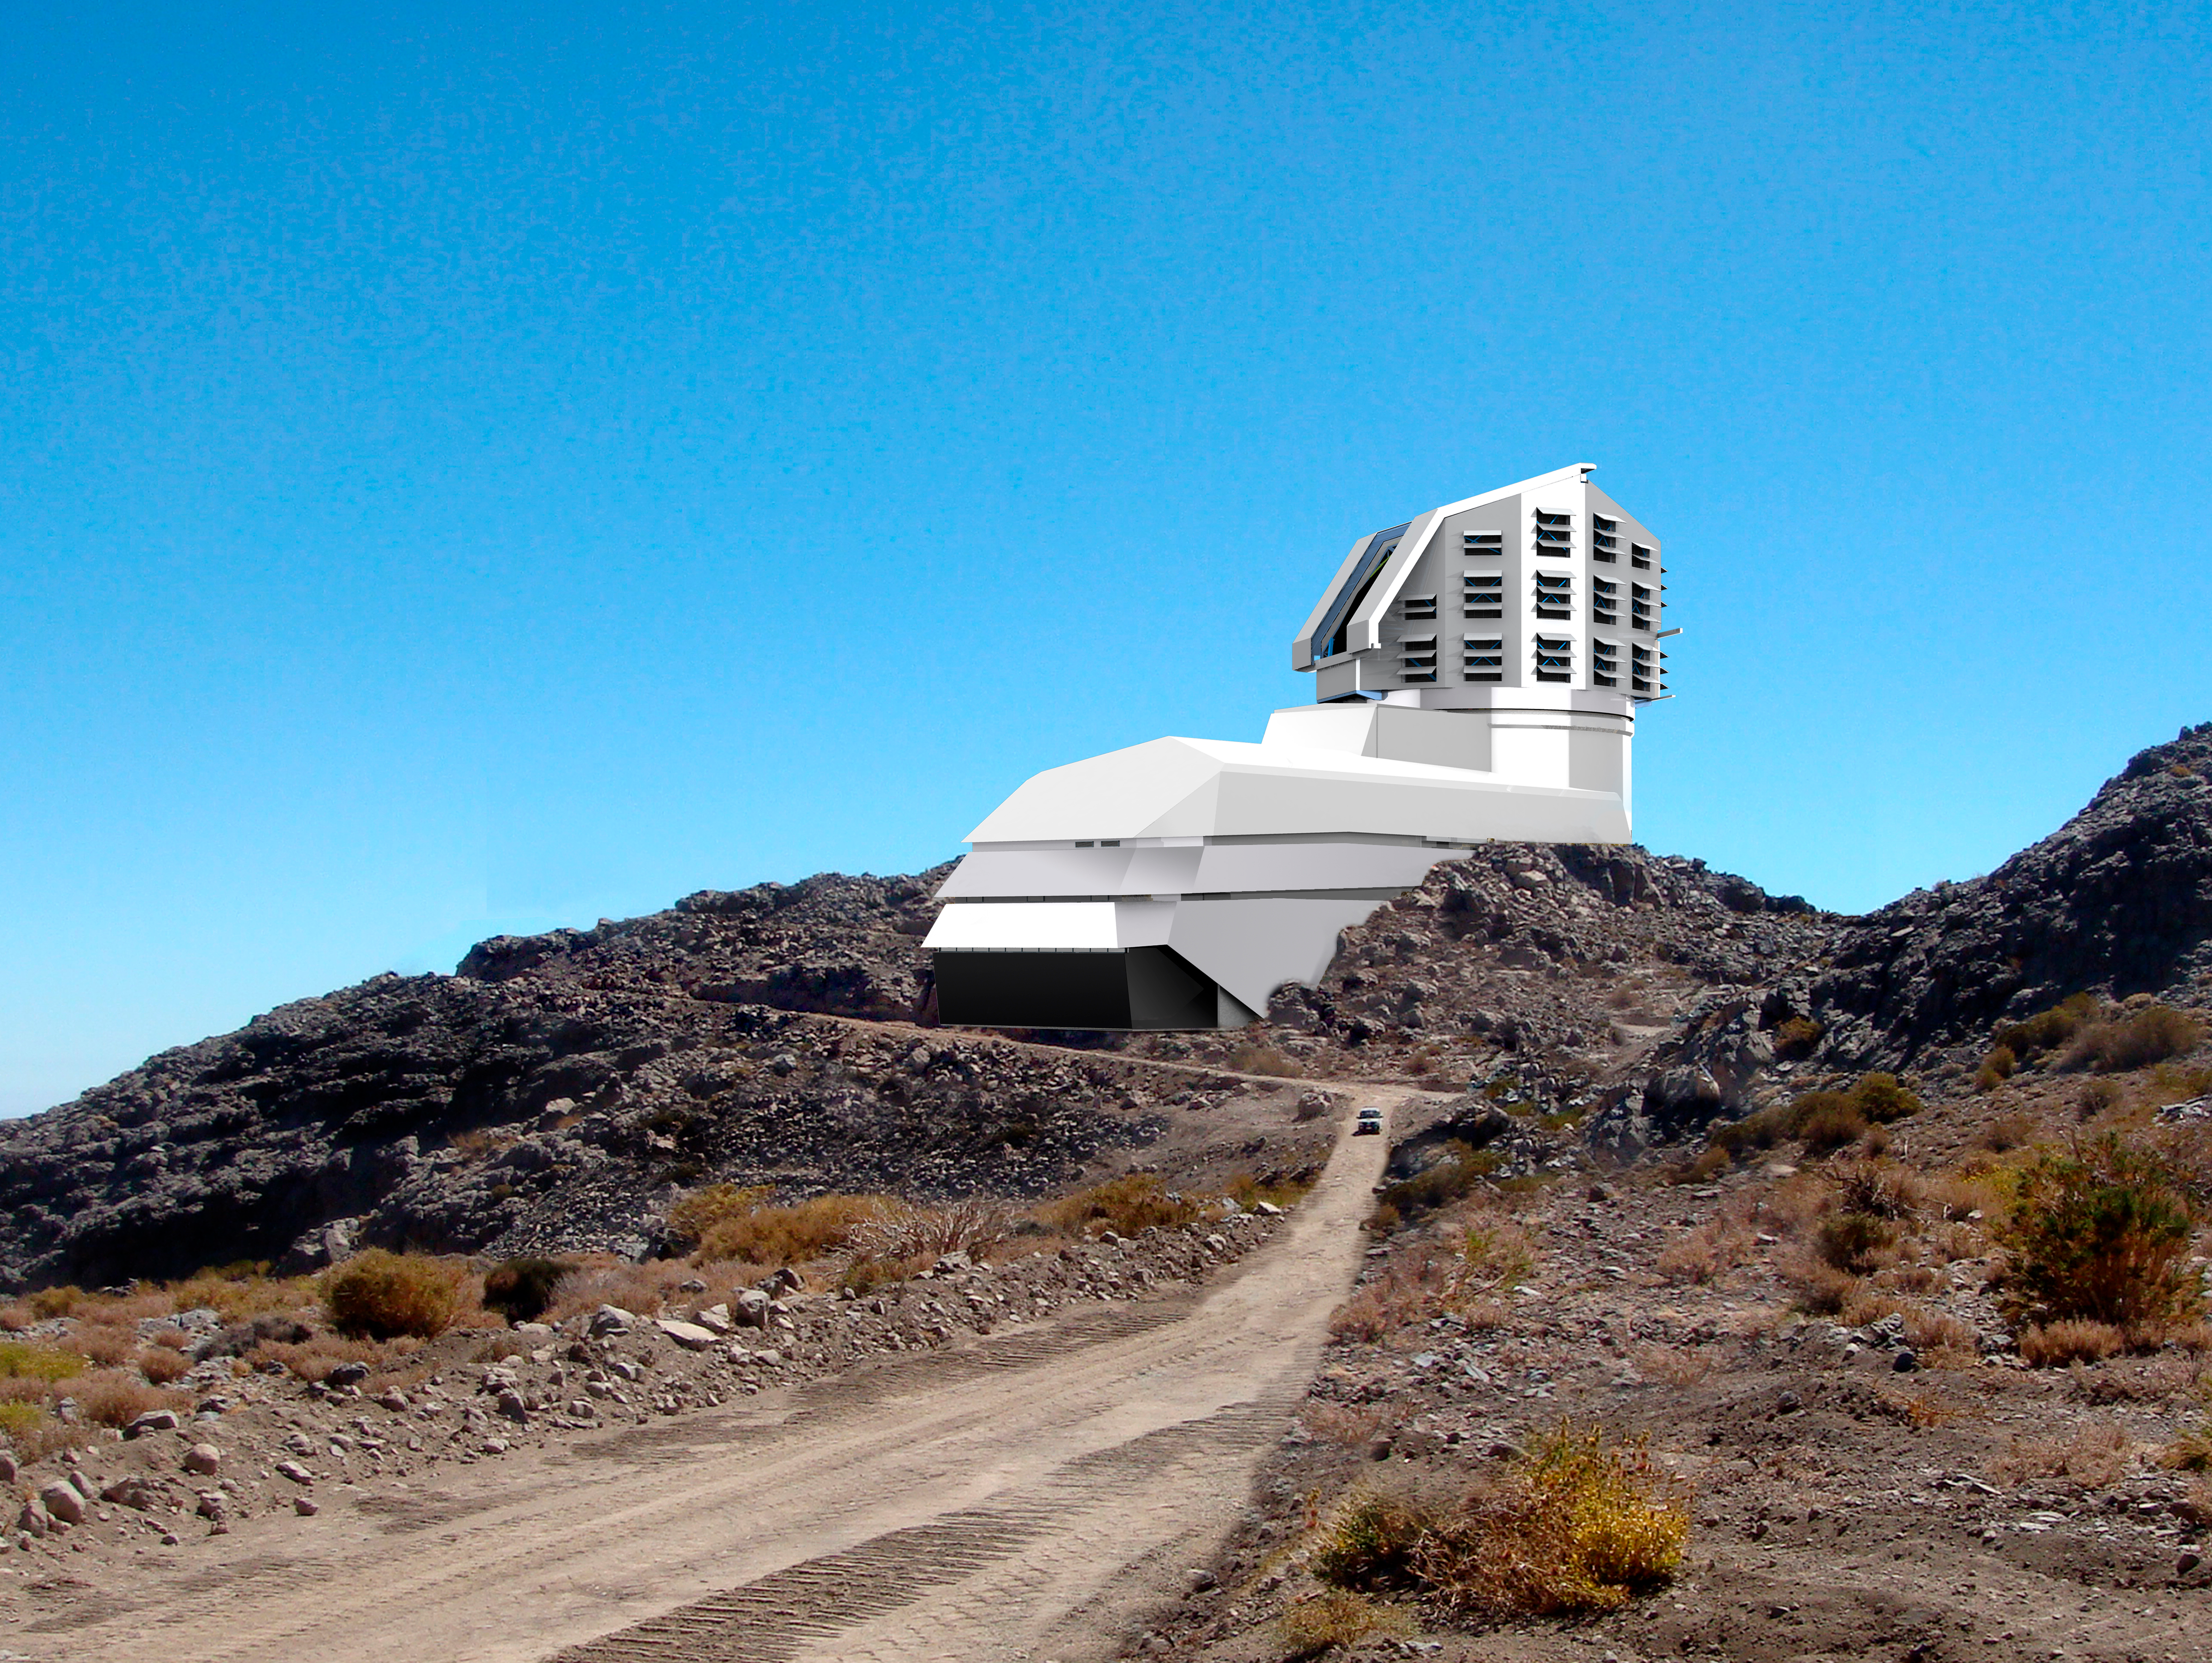

LSST Facility 2007

A photograph and a baseline design rendering mix, showing a view of the exterior building from the road leading up to the site.

Credit: Rubin Observatory/NSF/AURA